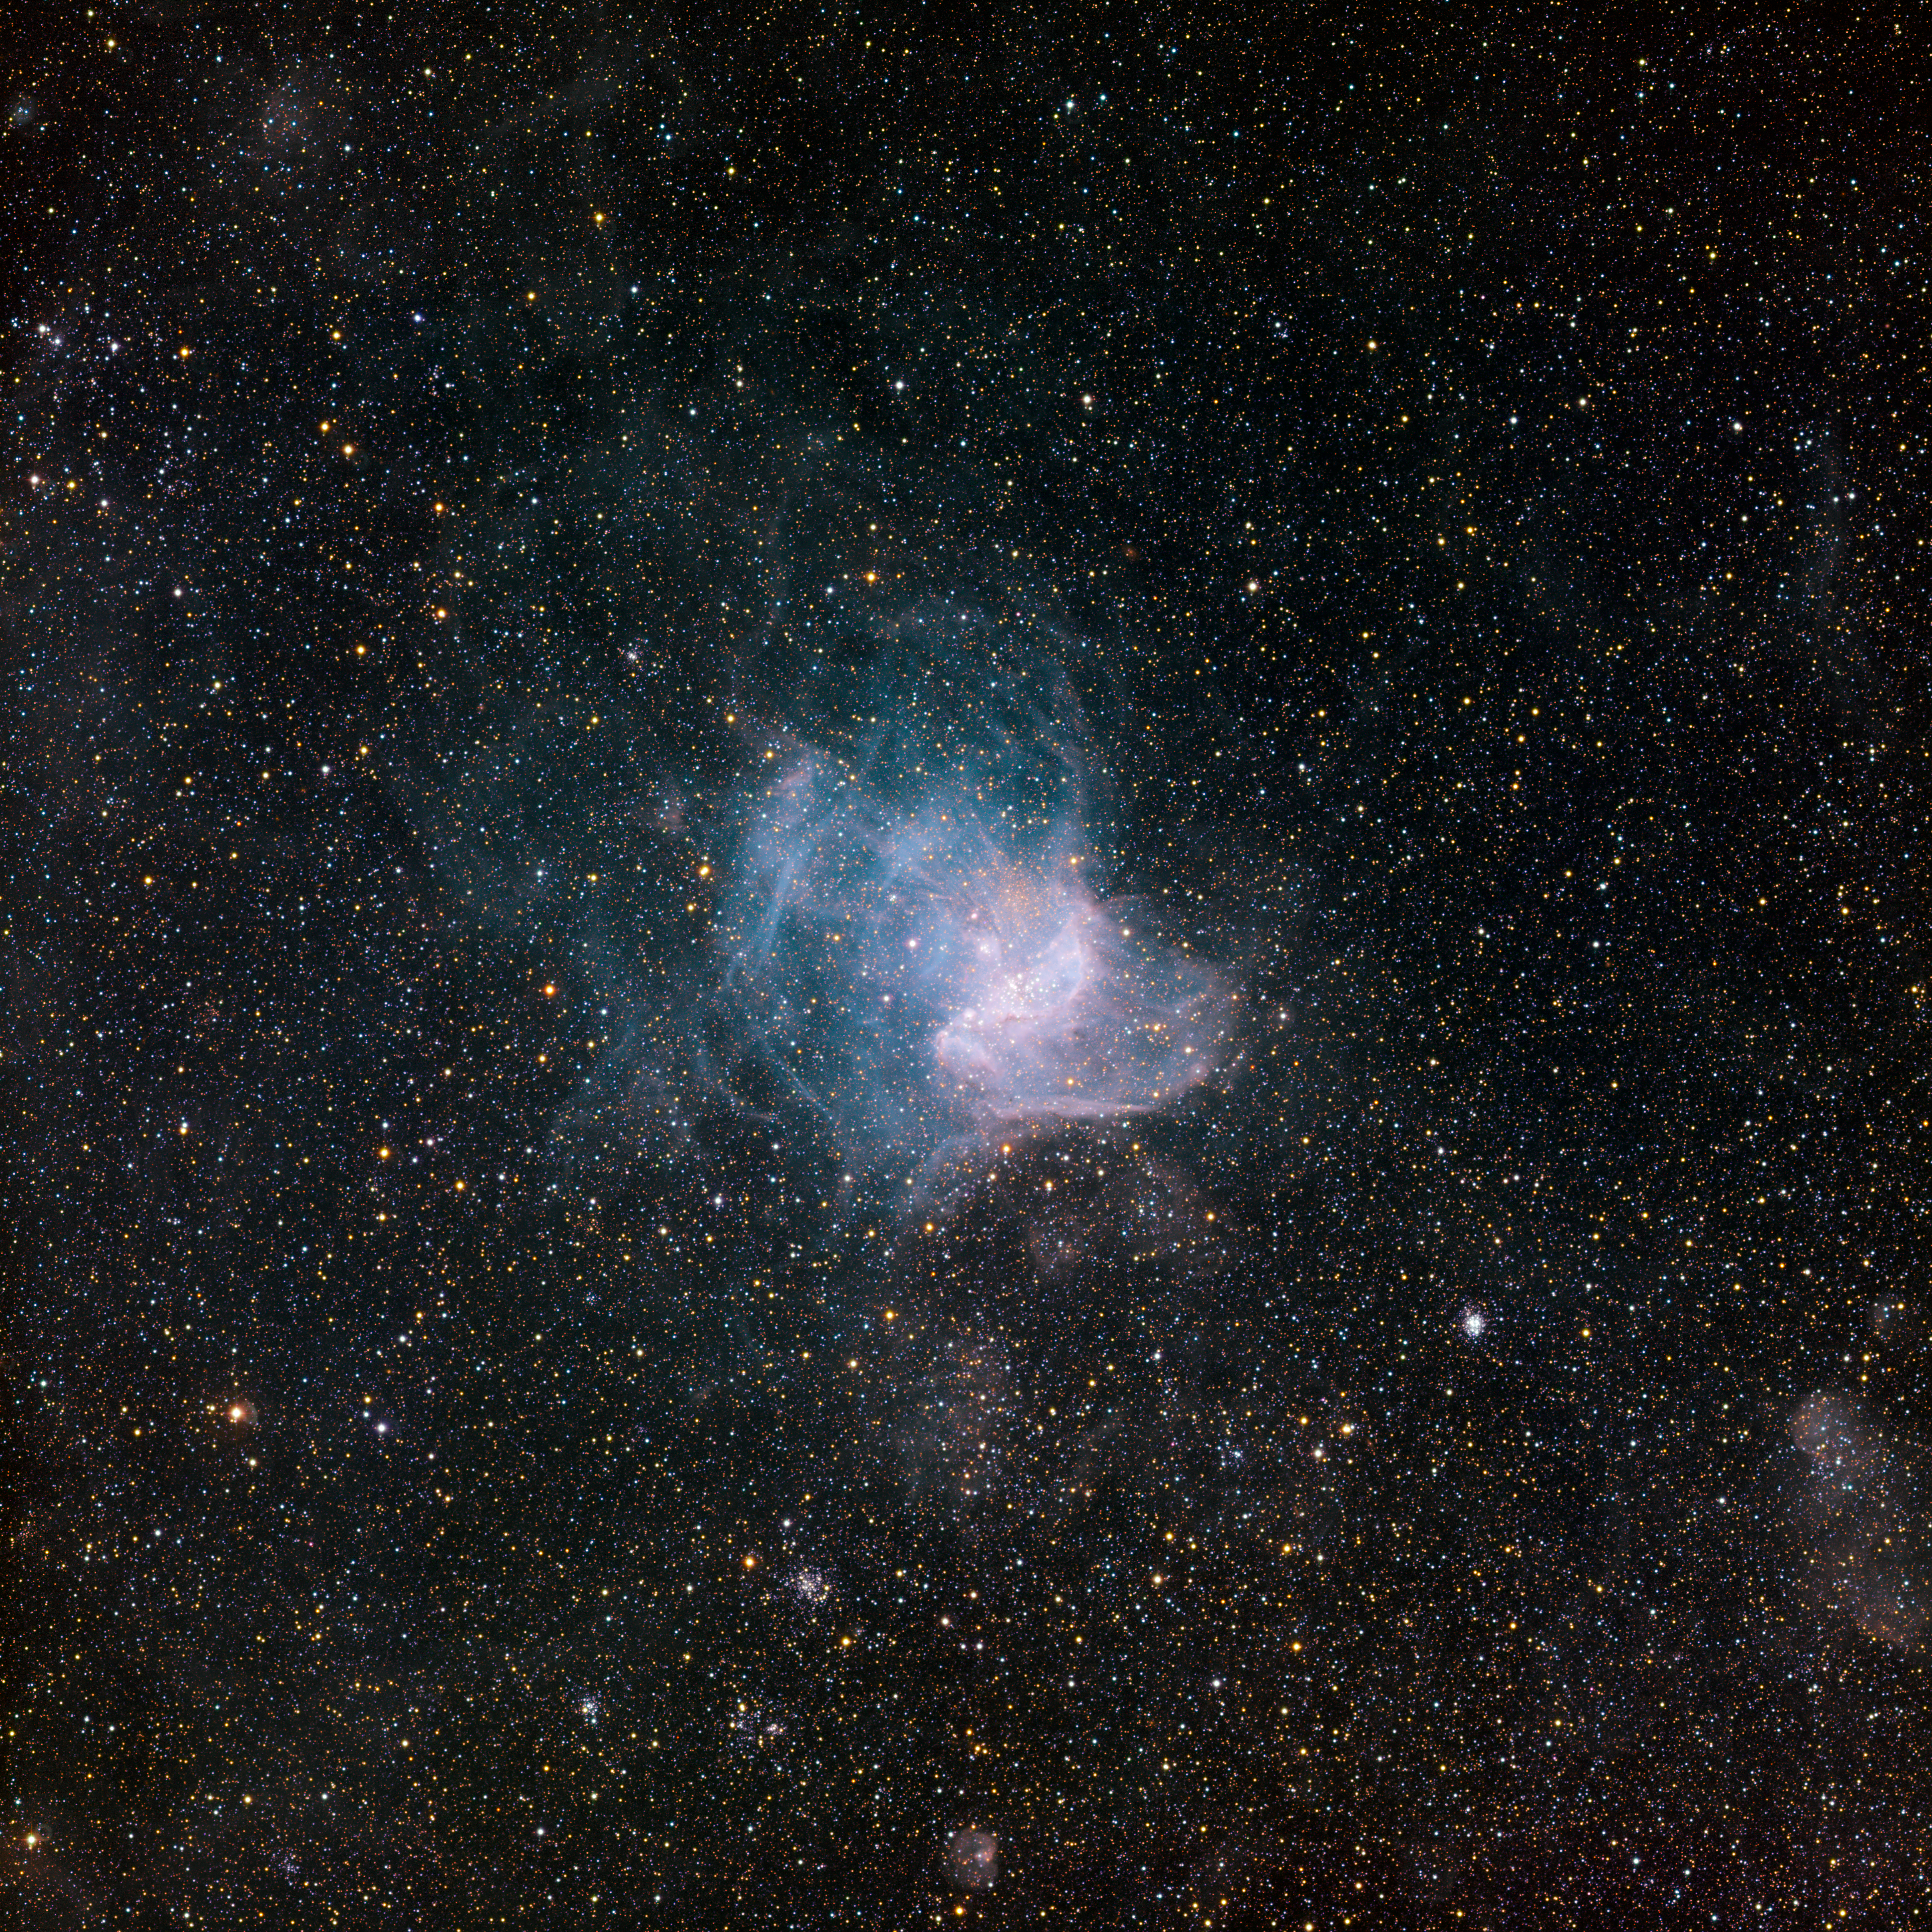

Star-forming region NGC 346

NGC 346, the brightest star-forming region in the neighbouring Small Magellanic Cloud galaxy, some 210,000 light-years away from Earth. The light, wind and heat given off by massive stars have dispersed the glowing gas within and around this star cluster, forming a surrounding wispy nebular structure that looks like a cobweb. NGC 346 is located in the constellation Tucana (the Toucan) and spans approximately 200 light-years. This particular image was obtained using the Wide Field Imager instrument at the 2.2-metre MPG/ESO telescope at the La Silla Observatory in Chile. Images like this help astronomers chronicle star birth and evolution, while offering glimpses of how stellar development influences the appearance of the cosmic environment over time. This is an enhanced colour image based on three different broadband filters (B, V, R), as well as a narrowband filter (H-alpha, shown in blue). The field of view is about 30 arcminutes wide.

Credit: ESO